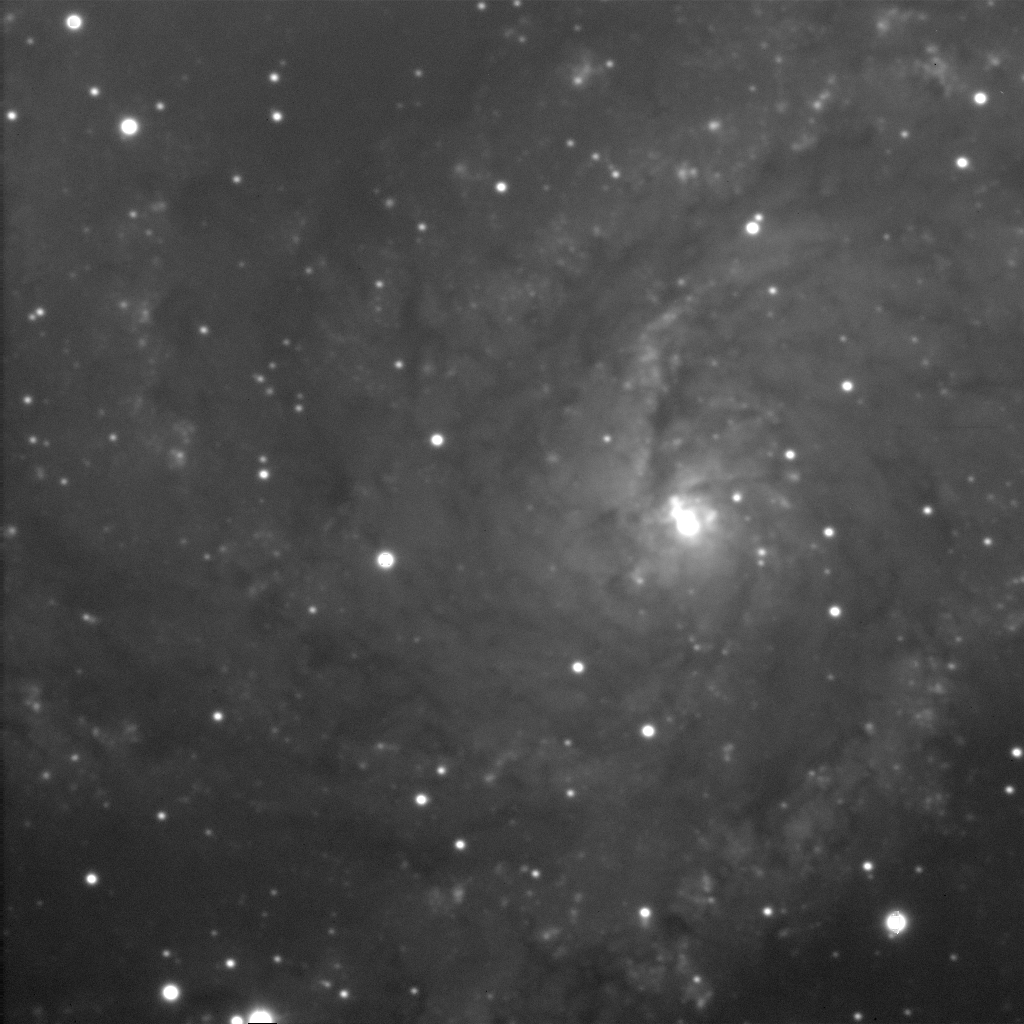

Spiral galaxy NGC 6946

This is a two-minute exposure taken on the night of September 26th 1994 (UT of observation 27/09/94:06:30) with the 1k detector. This photograph shows a region 200 arc seconds square. The brightness of the image has been converted to color (a technique called pseudo-color) using a simple orange/red-shading-to-white transformation, purely to make a more attractive picture. Sky conditions during this phase of the commissioning were not ideal, and this image has a "seeing" measurement (average FWHM of several stars) of over 1.1 arc seconds.

About this object
NGC 6946 (Arp 29) is a face-on SAB(rs)cd galaxy in the constellation Cygnus. This classification refers to the presence of a small core with multiple well-defined arms (cd), with a poorly-developed bar across the middle (AB) and an inner confused ring (rs). Nearly twenty million light-years from Earth, it is over seventy thousand light-years across and more than fills this picture. At least one supernova has been observed in this galaxy.

Location: 20 33.8 +59 59 (1950.0)

Credit: WIYN/NOIRLab/NSF